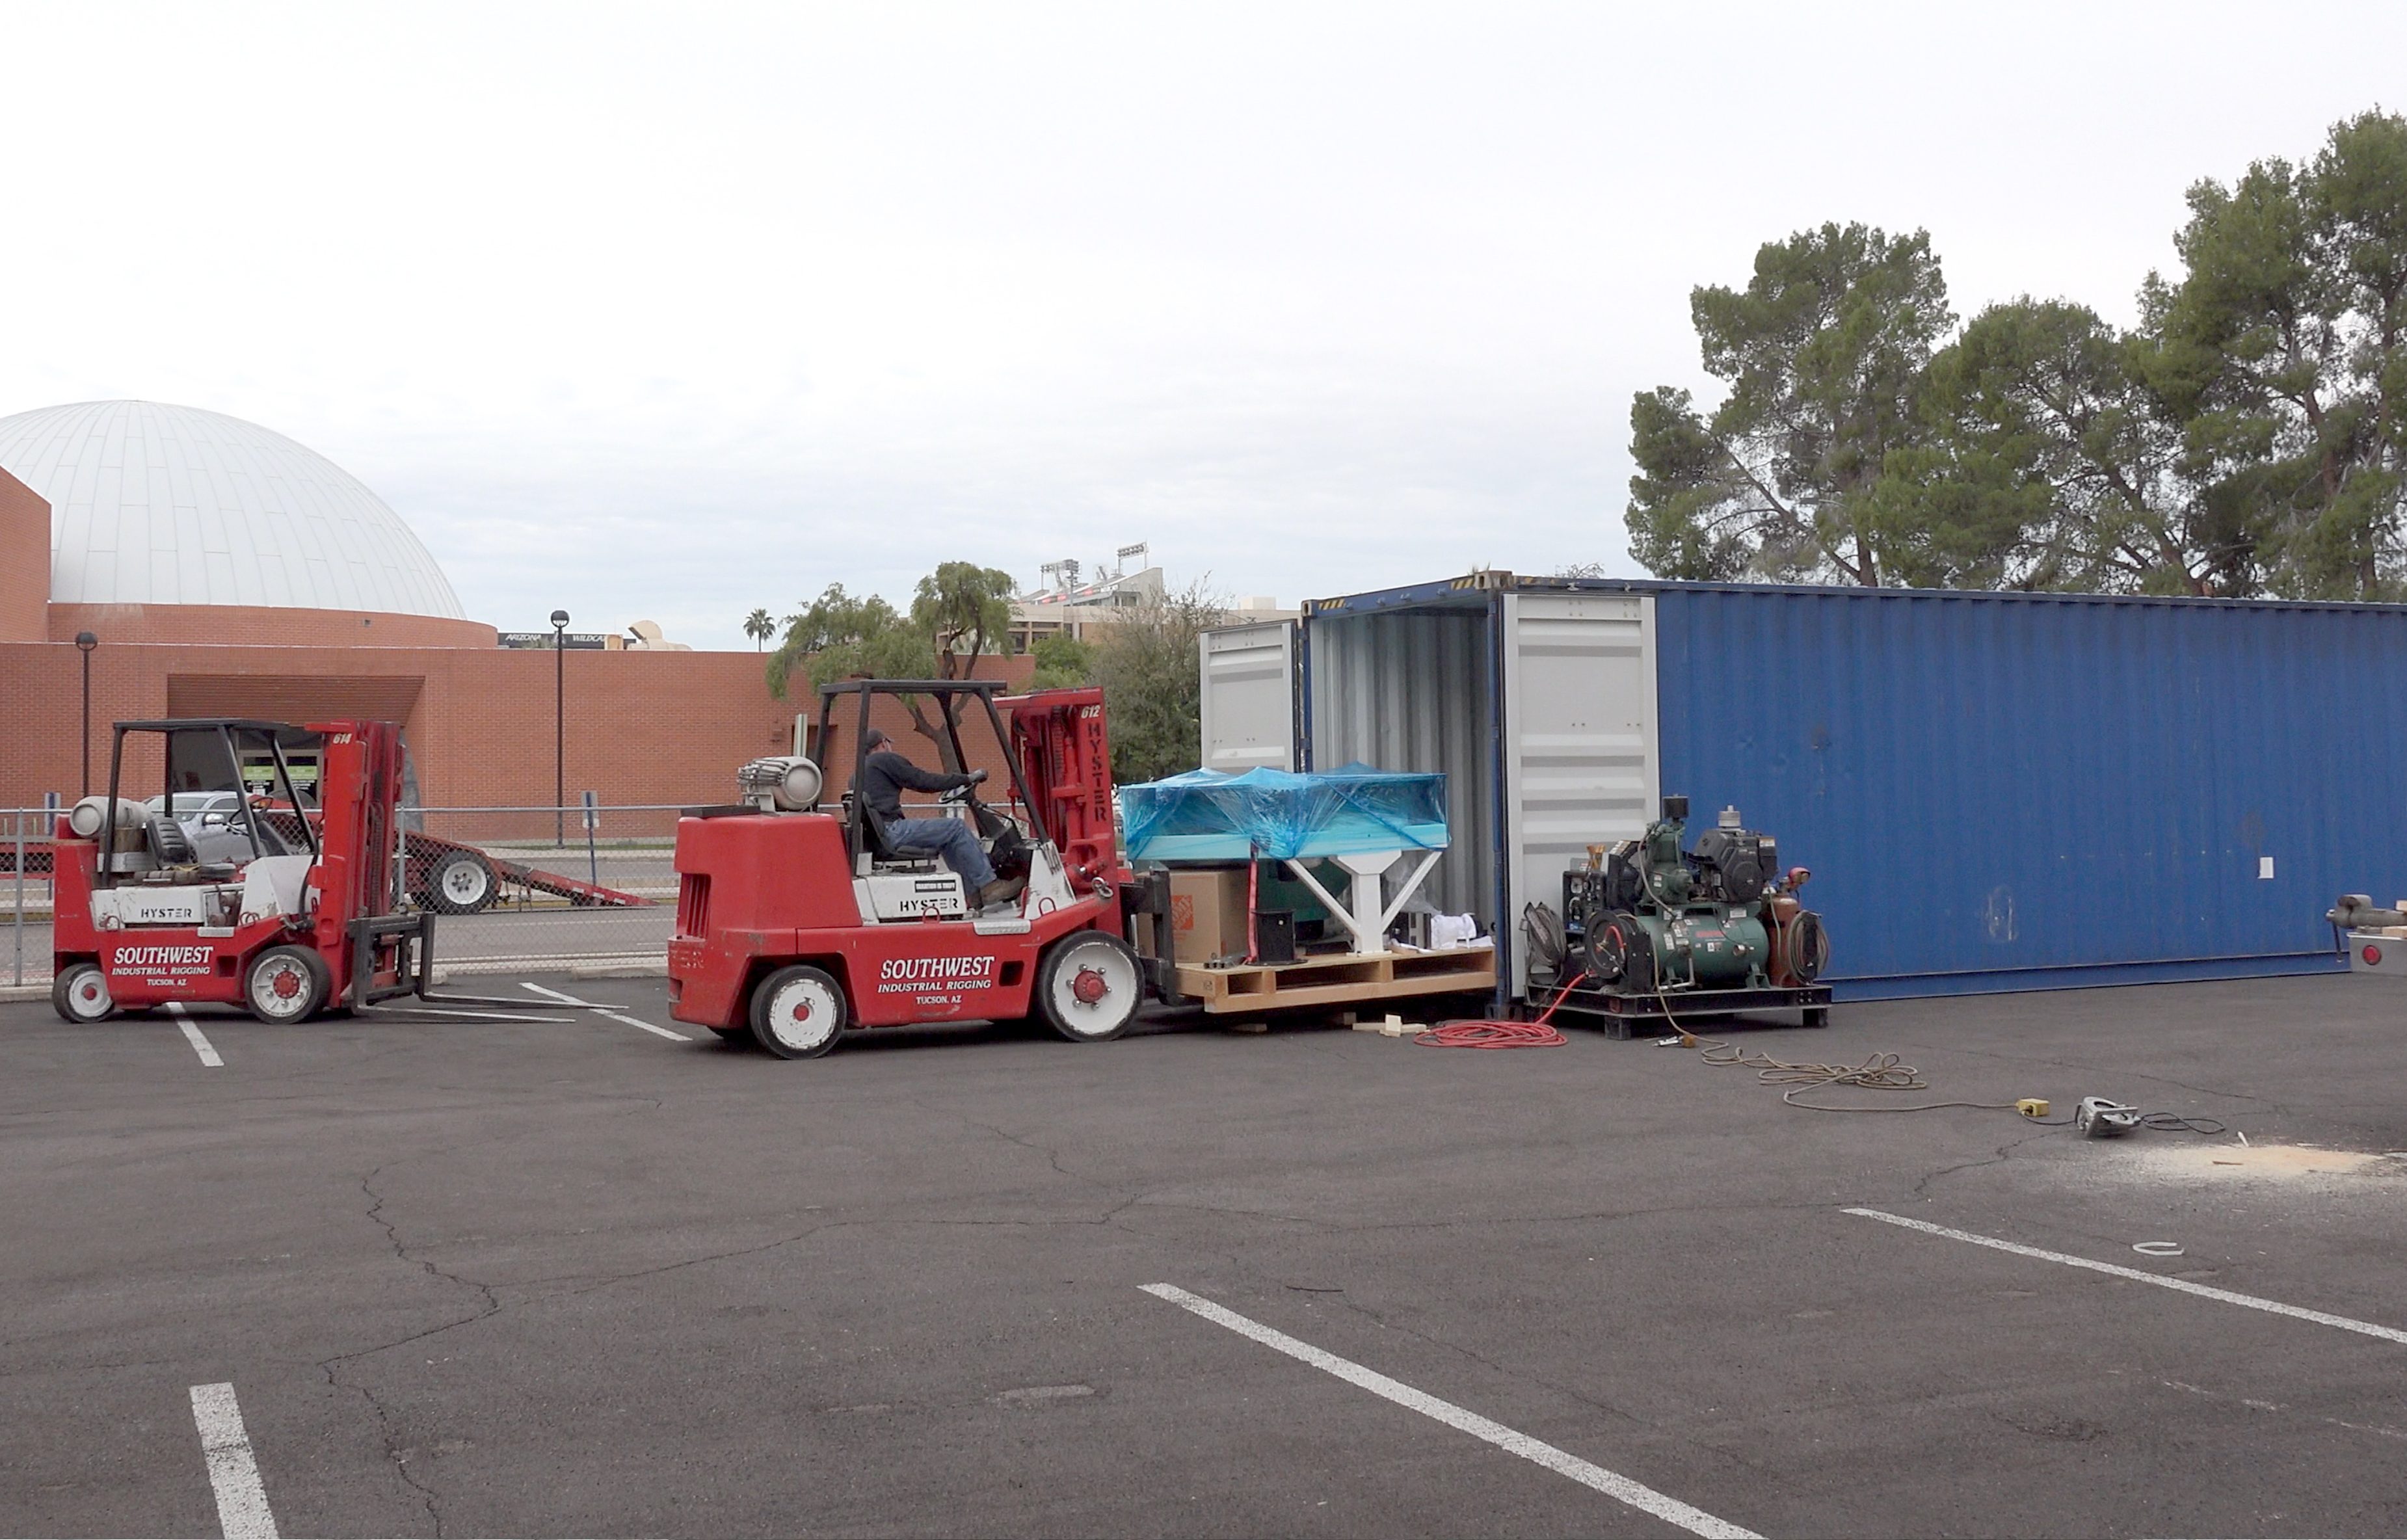

Auxiliary Telescope Leaves Tucson

LSST’s Auxiliary Telescope successfully shipped from the Project Office building in Tucson on March 8. The telescope and its accessories will travel to Houston on a truck, and from there will transport by ship to Chile via the Panama Canal.

Credit: Rubin Observatory/NSF/AURA